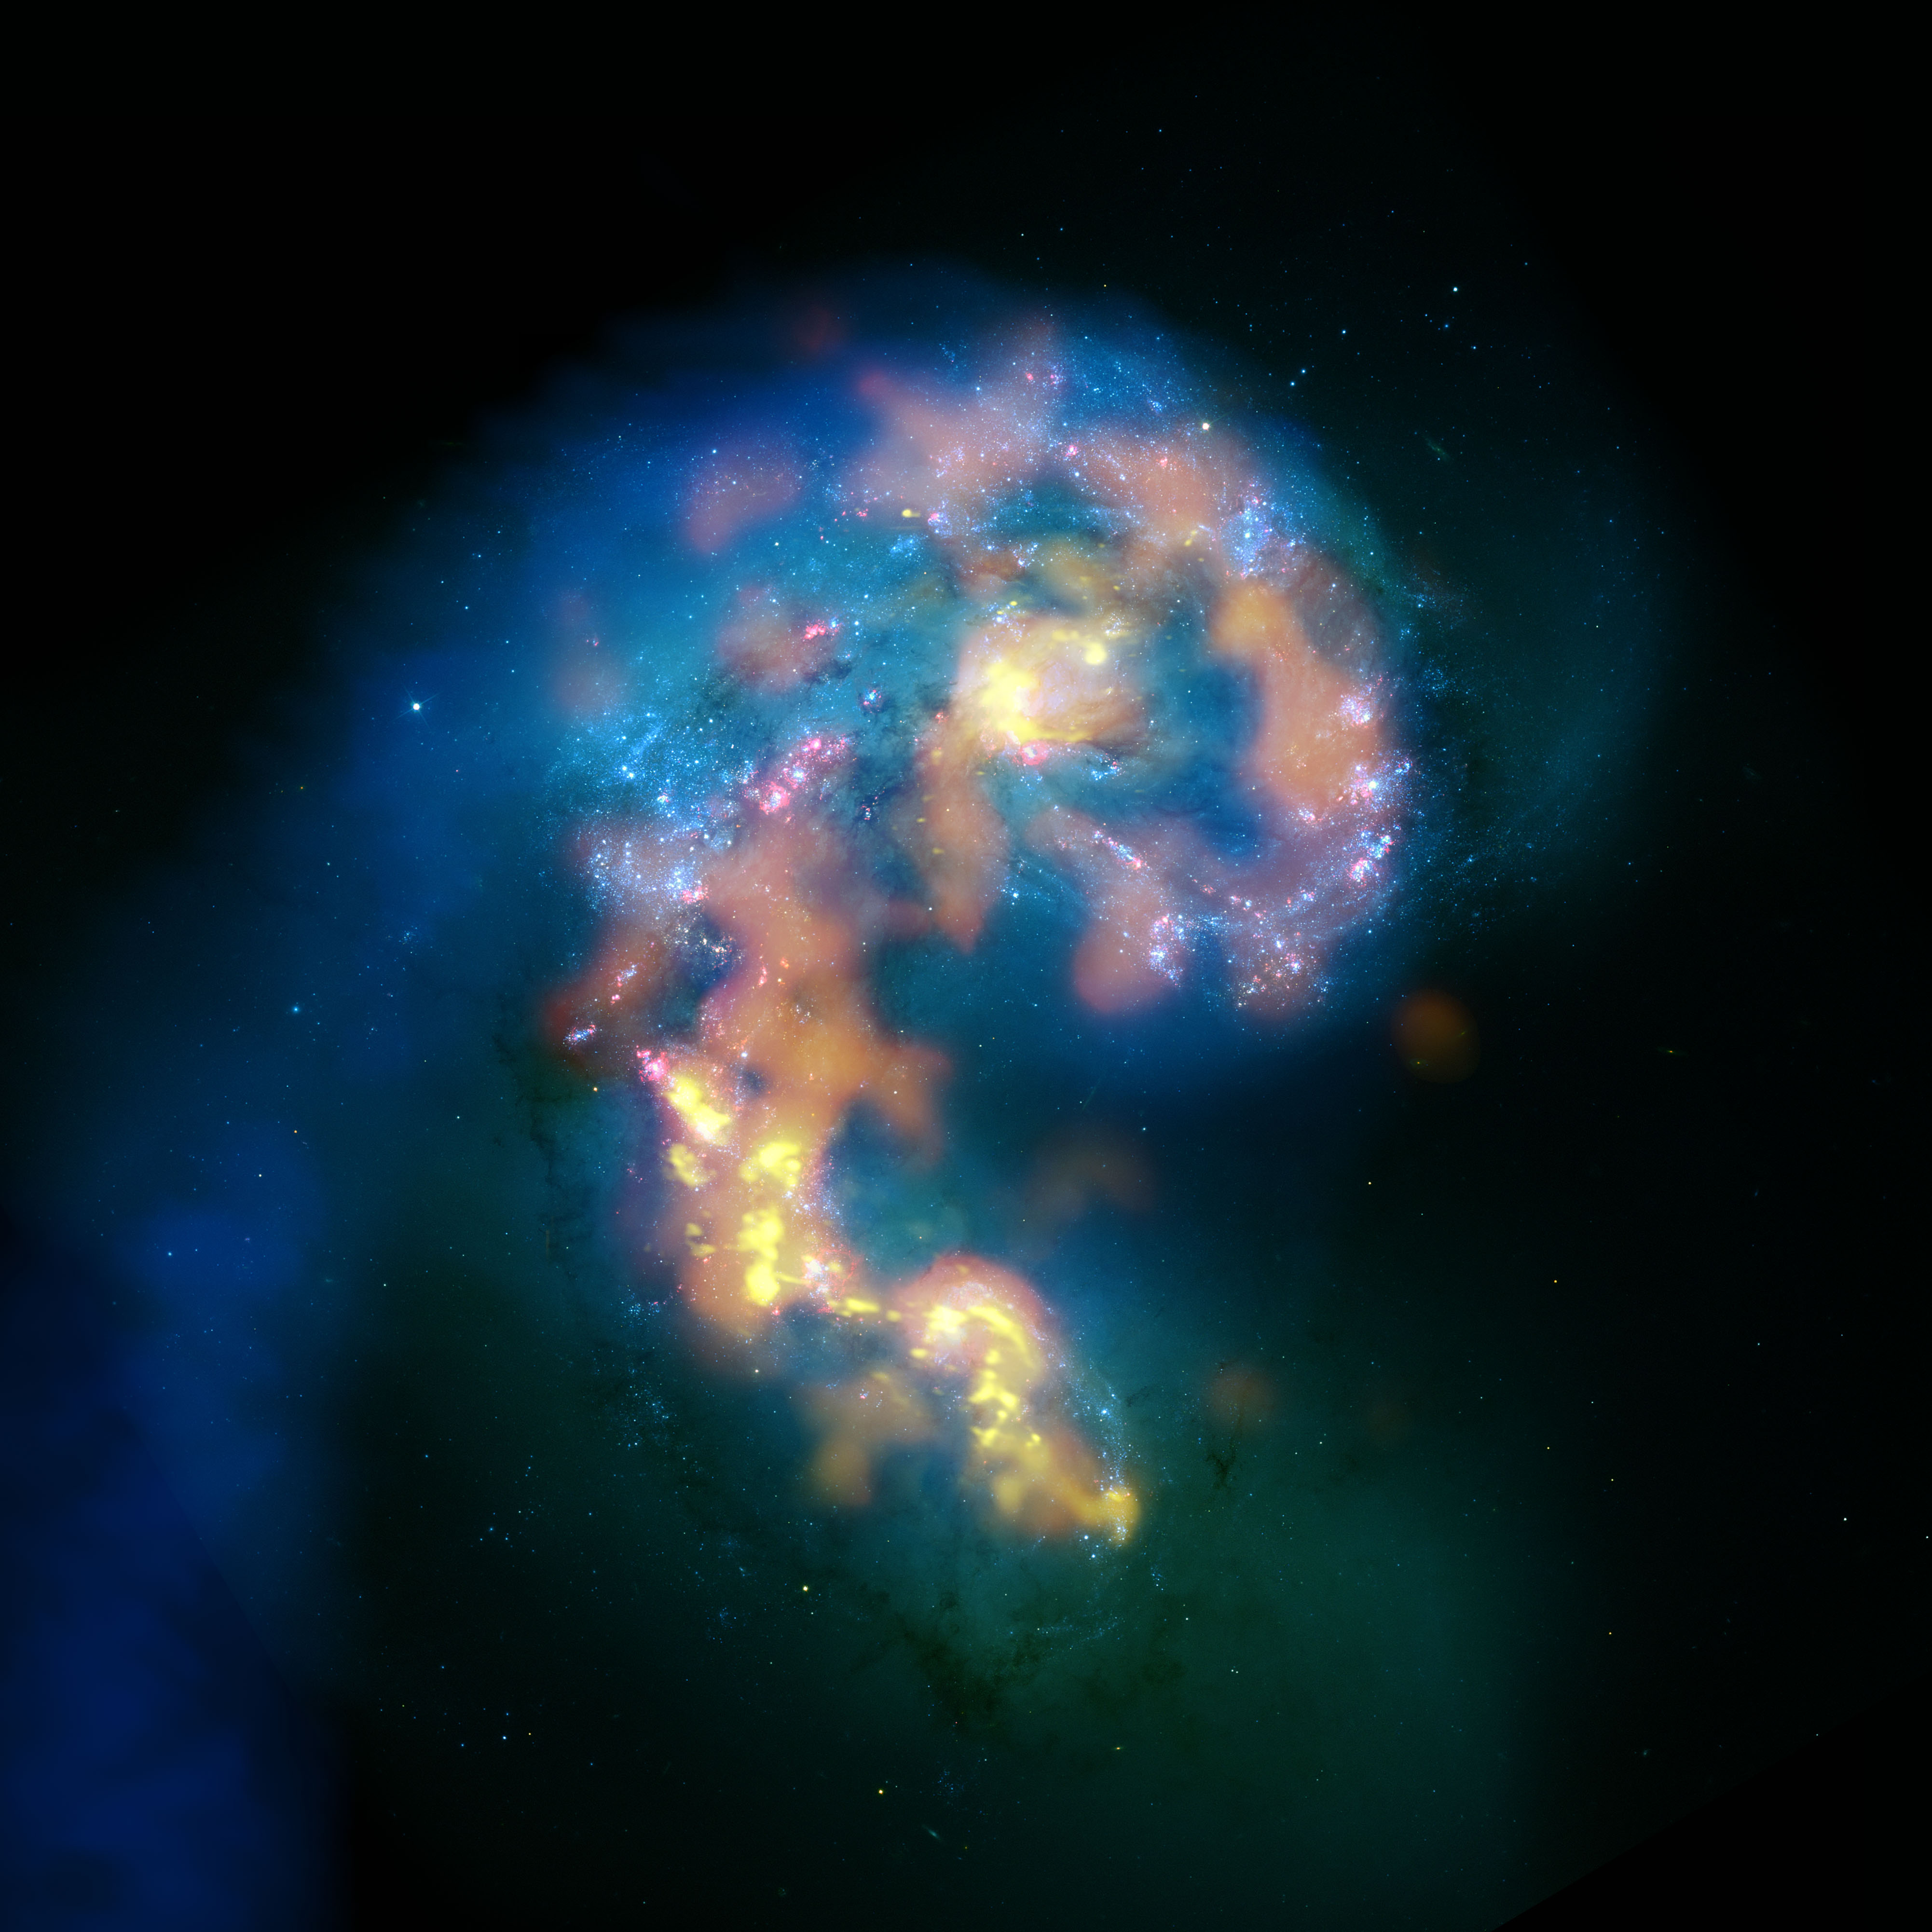

ALMA First Image

In this composite image of the merging cores of the Antennae Galaxies, optical (white and pink), radio (blue) and millimeter/submillimeter (orange and gold) images are combined to show the history and future of star formation. The optical image represents stars that are shining now. The radio image highlights gas that is probably too thin to become a star, and at the mm/submm wavelengths we can see the areas where new stars will likely form.

Credit: B. Saxton (NRAO/AUI/NSF) with data provided by ALMA (ESO/NAOJ/NAOJ) and NASA/ESA